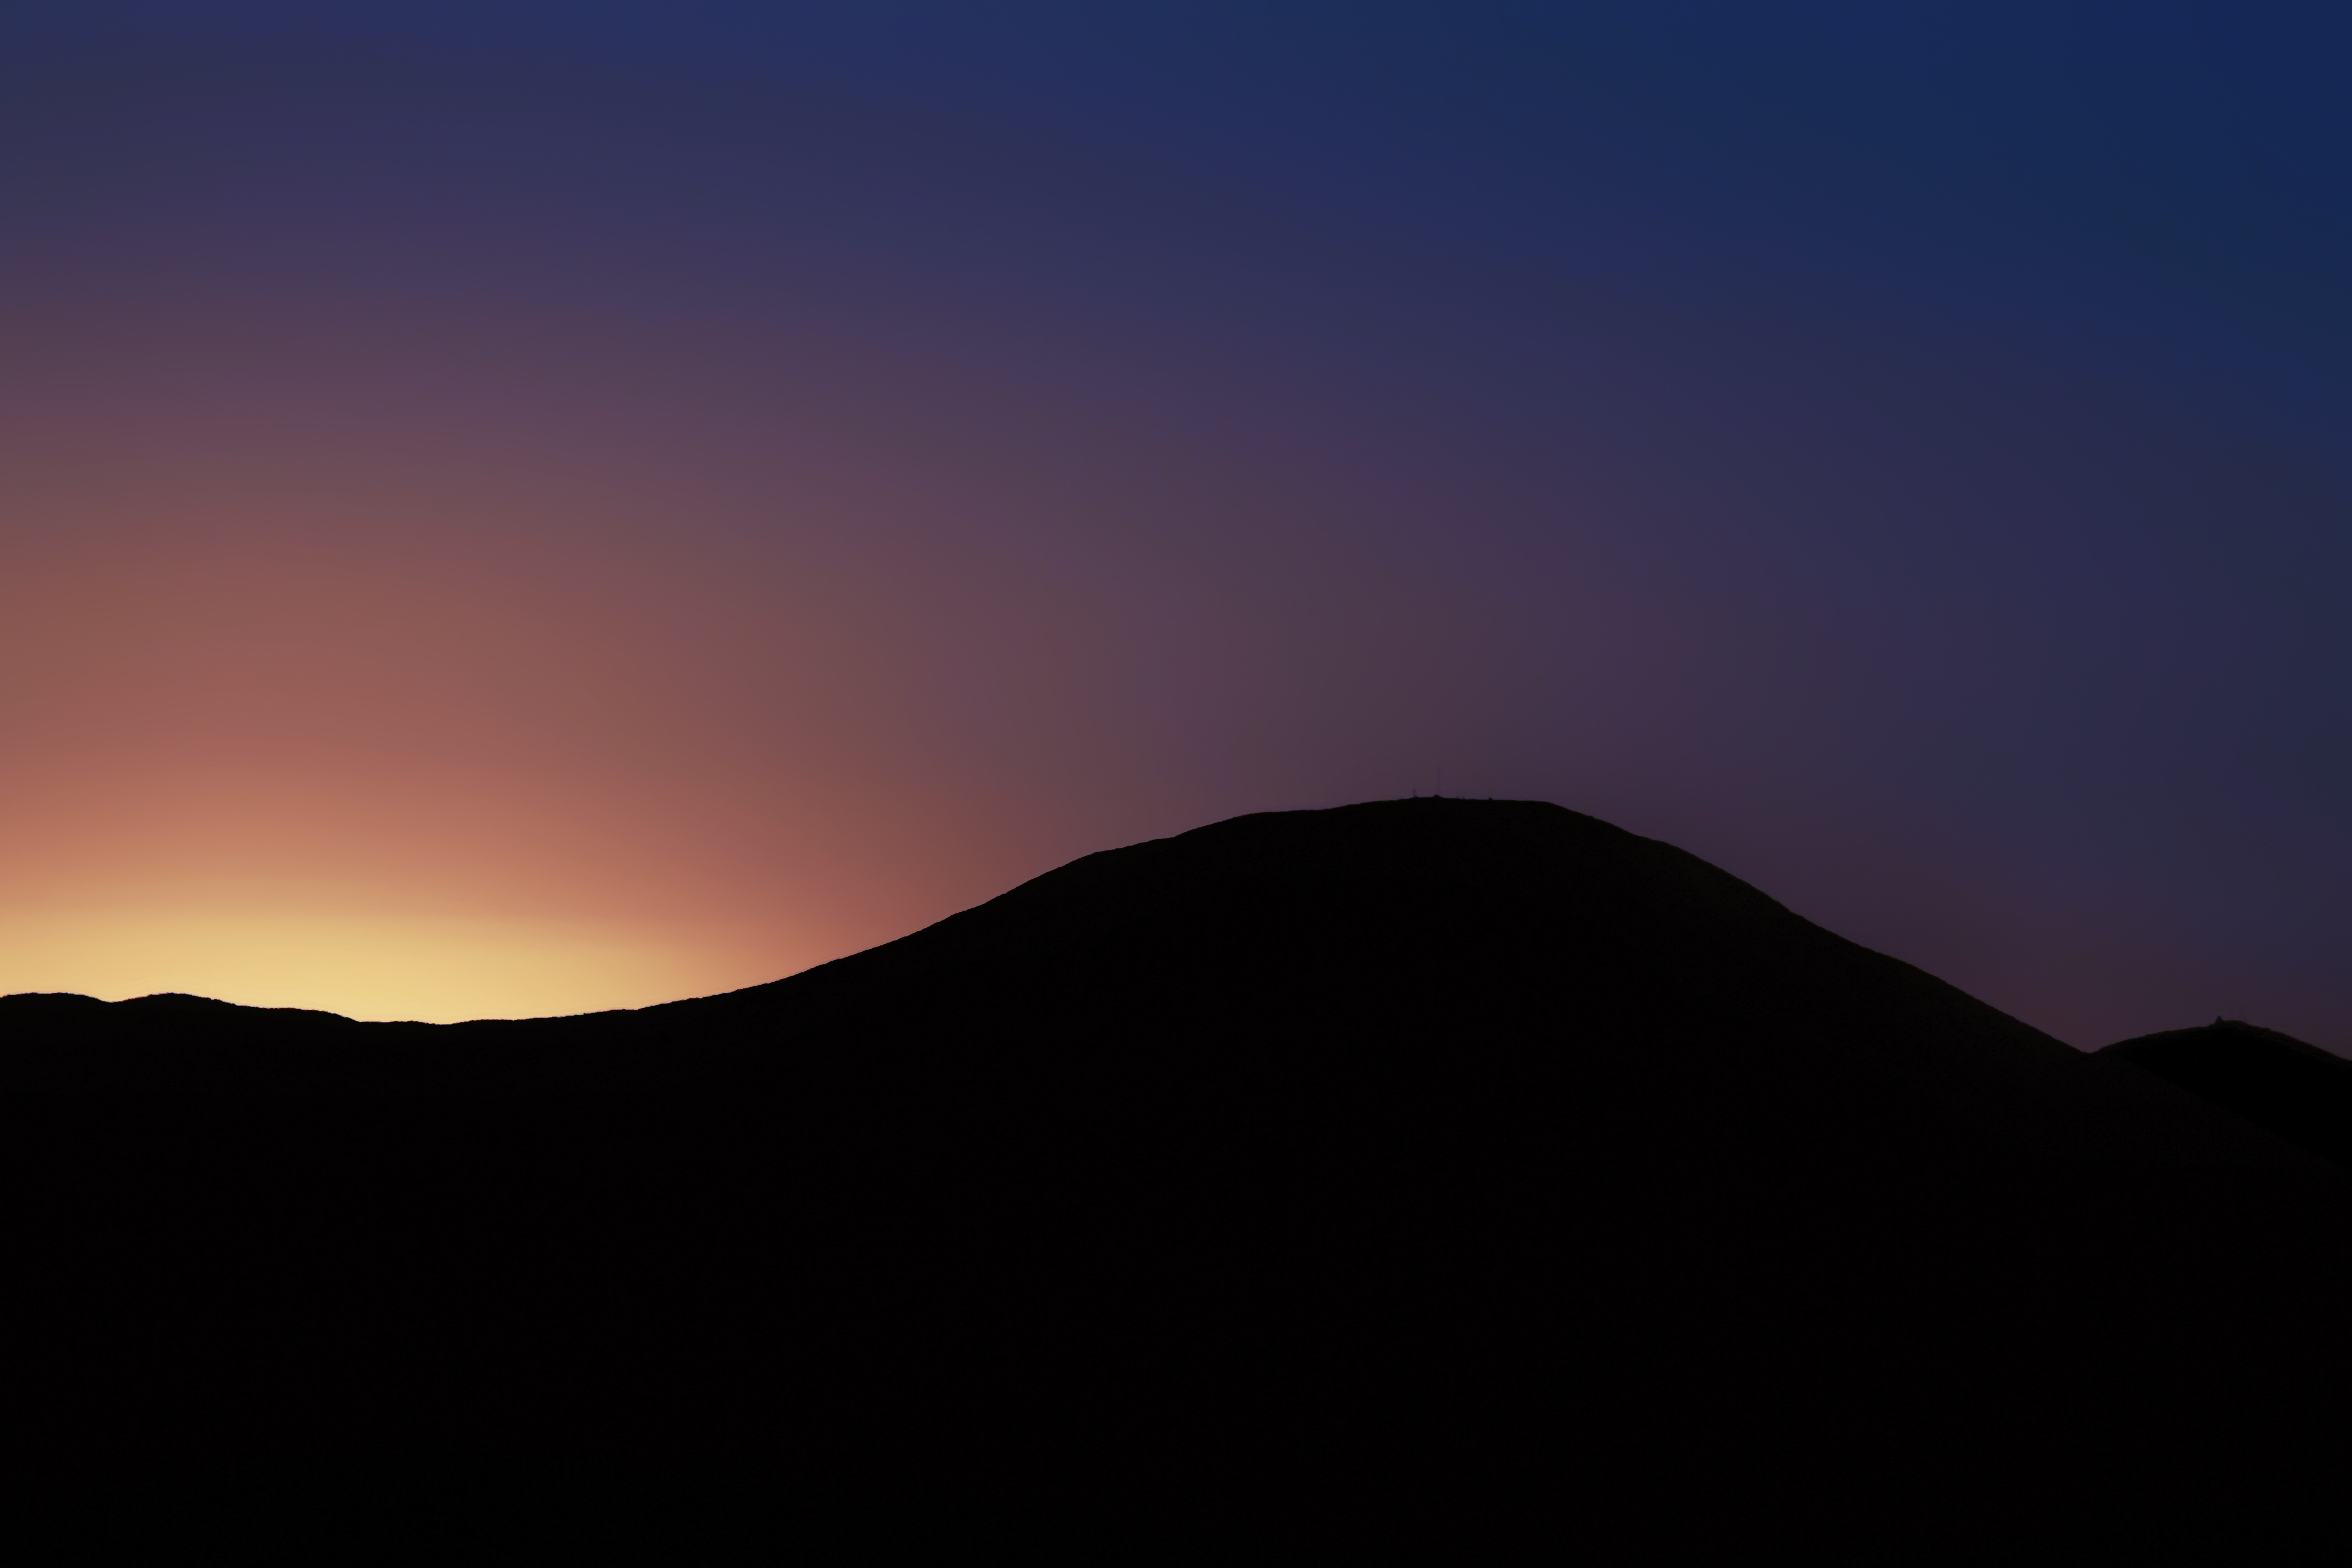

Before sunrise

The first light of dawn meets the livid remains of night beyond the silhouette of Cerro Armazones.

Credit: F. Char/ESO